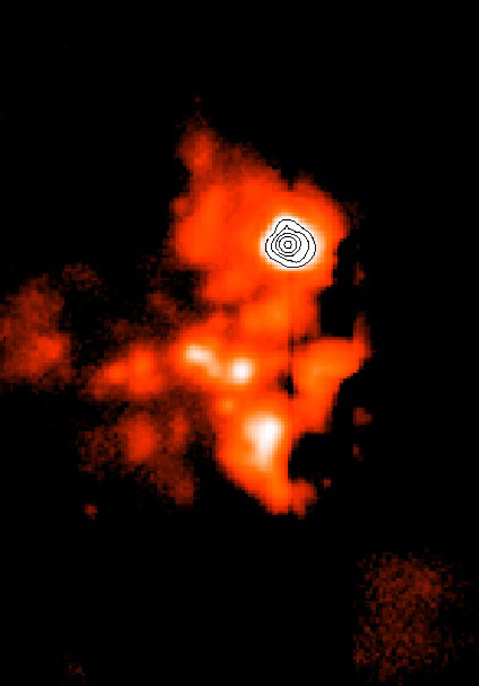

BN/KL complex in the Orion Nebula

This is one of a series of mid-infrared images of the BN/KL complex, a star-forming region deep inside the Orion Nebula obtained with ESO''s Thermal Infrared MultiMode Instrument (TIMMI2), mounted at the Cassegrain focus of the 3.6-m telescope on La Silla. The area is located close to the Trapezium cluster. The dust is more transparent at longer wavelengths and the complex is clearly seen on this image obtained with TIMMI2 at wavelengths of 10.3 µm. It shows in some detail the structures around the compact sources and the extended thermal emission from the dust. The brighter areas are the hotter ones. It is a mosaic image composed of 80 co-added exposures, lasting a total of 3 min, obtained with the 240 x 320 Raytheon detector array of the TIMMI2 camera. The observations were made in the night of January 27-28, 2001. Individual exposures have a scale of 0.2 arcsec/pixel and were taken with the standard chopping and nodding technique with a nodding amplitude of 30 arcsec. The colours are displayed on a logarithmic intensity scale in order to enhance the faintest structures.

Technical information: This image shows an N-band (10.3 µm) mosaic image of the Orion BN/KL Complex, composed of 80 co-added exposures, lasting a total of 3 min, obtained with the 240 x 320 Raytheon detector array of the TIMMI2 camera. The observations were made in the night of January 27-28, 2001. Individual exposures have a scale of 0.2 arcsec/pixel and were taken with the standard chopping and nodding technique with a nodding amplitude of 30 arcsec. The colours are displayed on a logarithmic intensity scale in order to enhance the faintest structures.

Credit: ESO